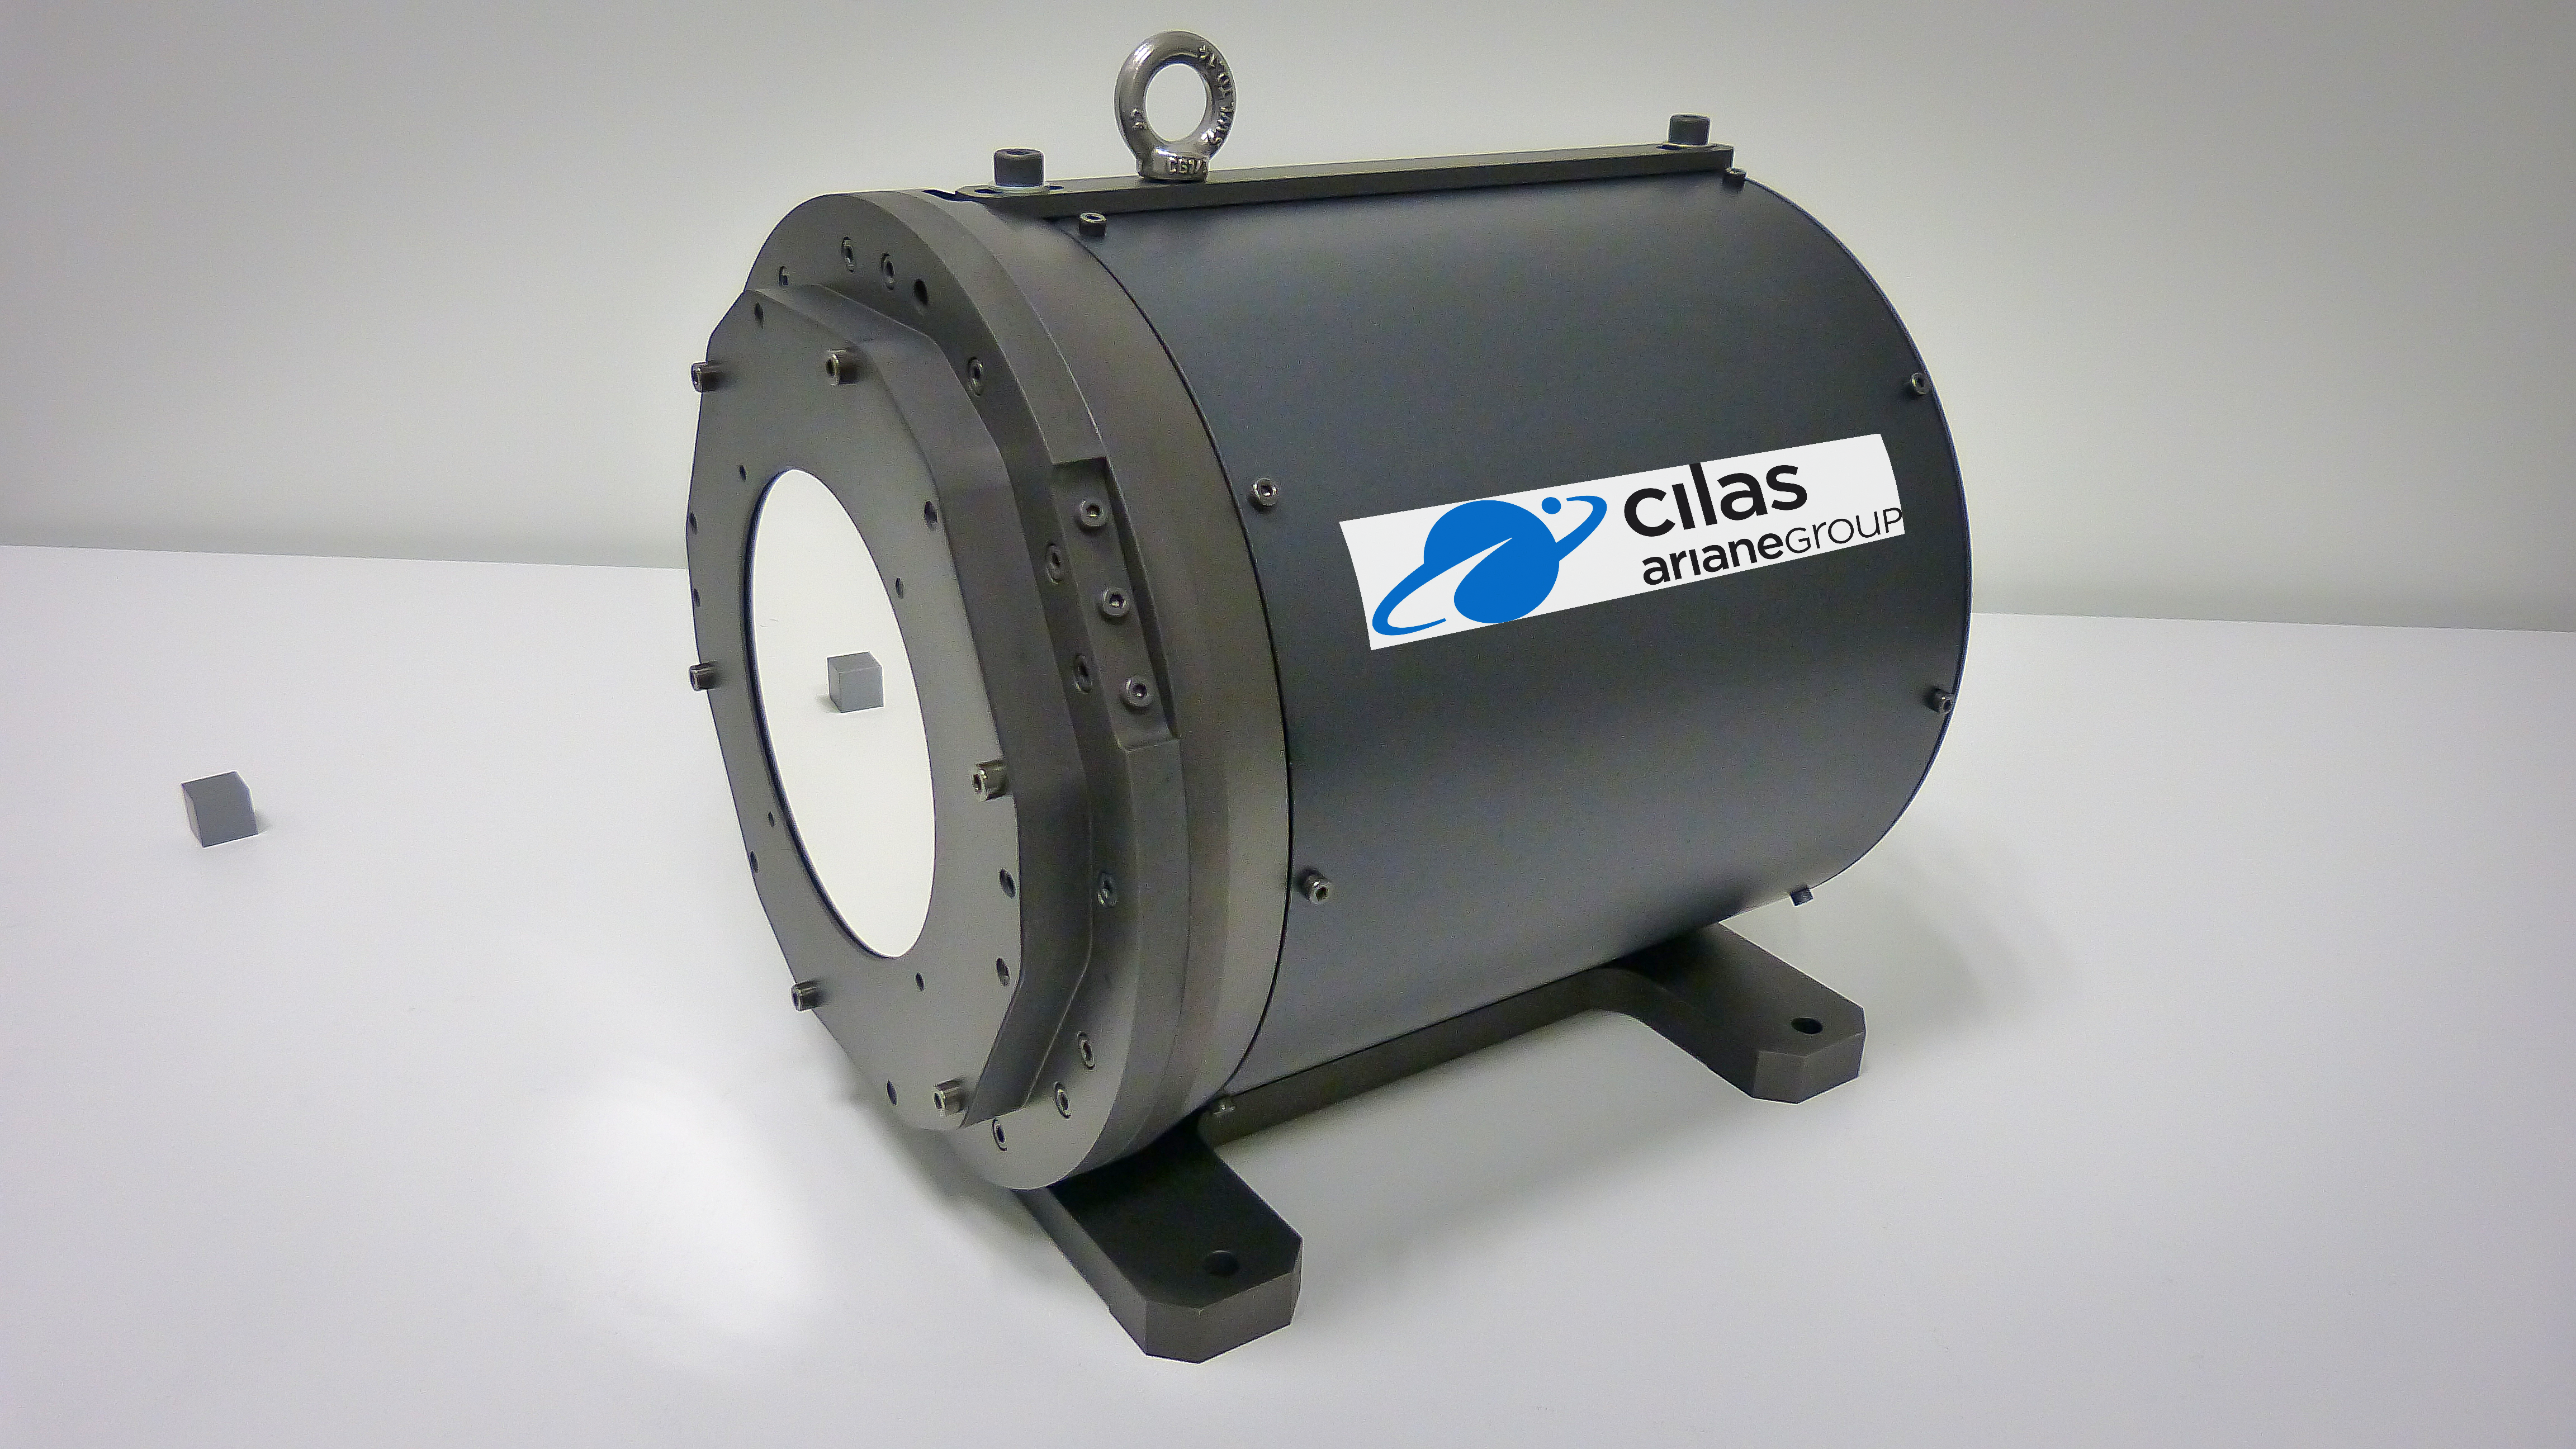

CILAS’s deformable mirror prototype

Prototype of the deformable mirror developed by CILAS, with the help of ESO. To support research and technological development in Europe, and to ensure the availability of necessary technology for ESO telescopes, ESO worked together with CILAS and the Thirty Meter Telescope International Observatory in 2013–2015 on the design and development of actuators for deformable mirrors.

Credit: CILAS